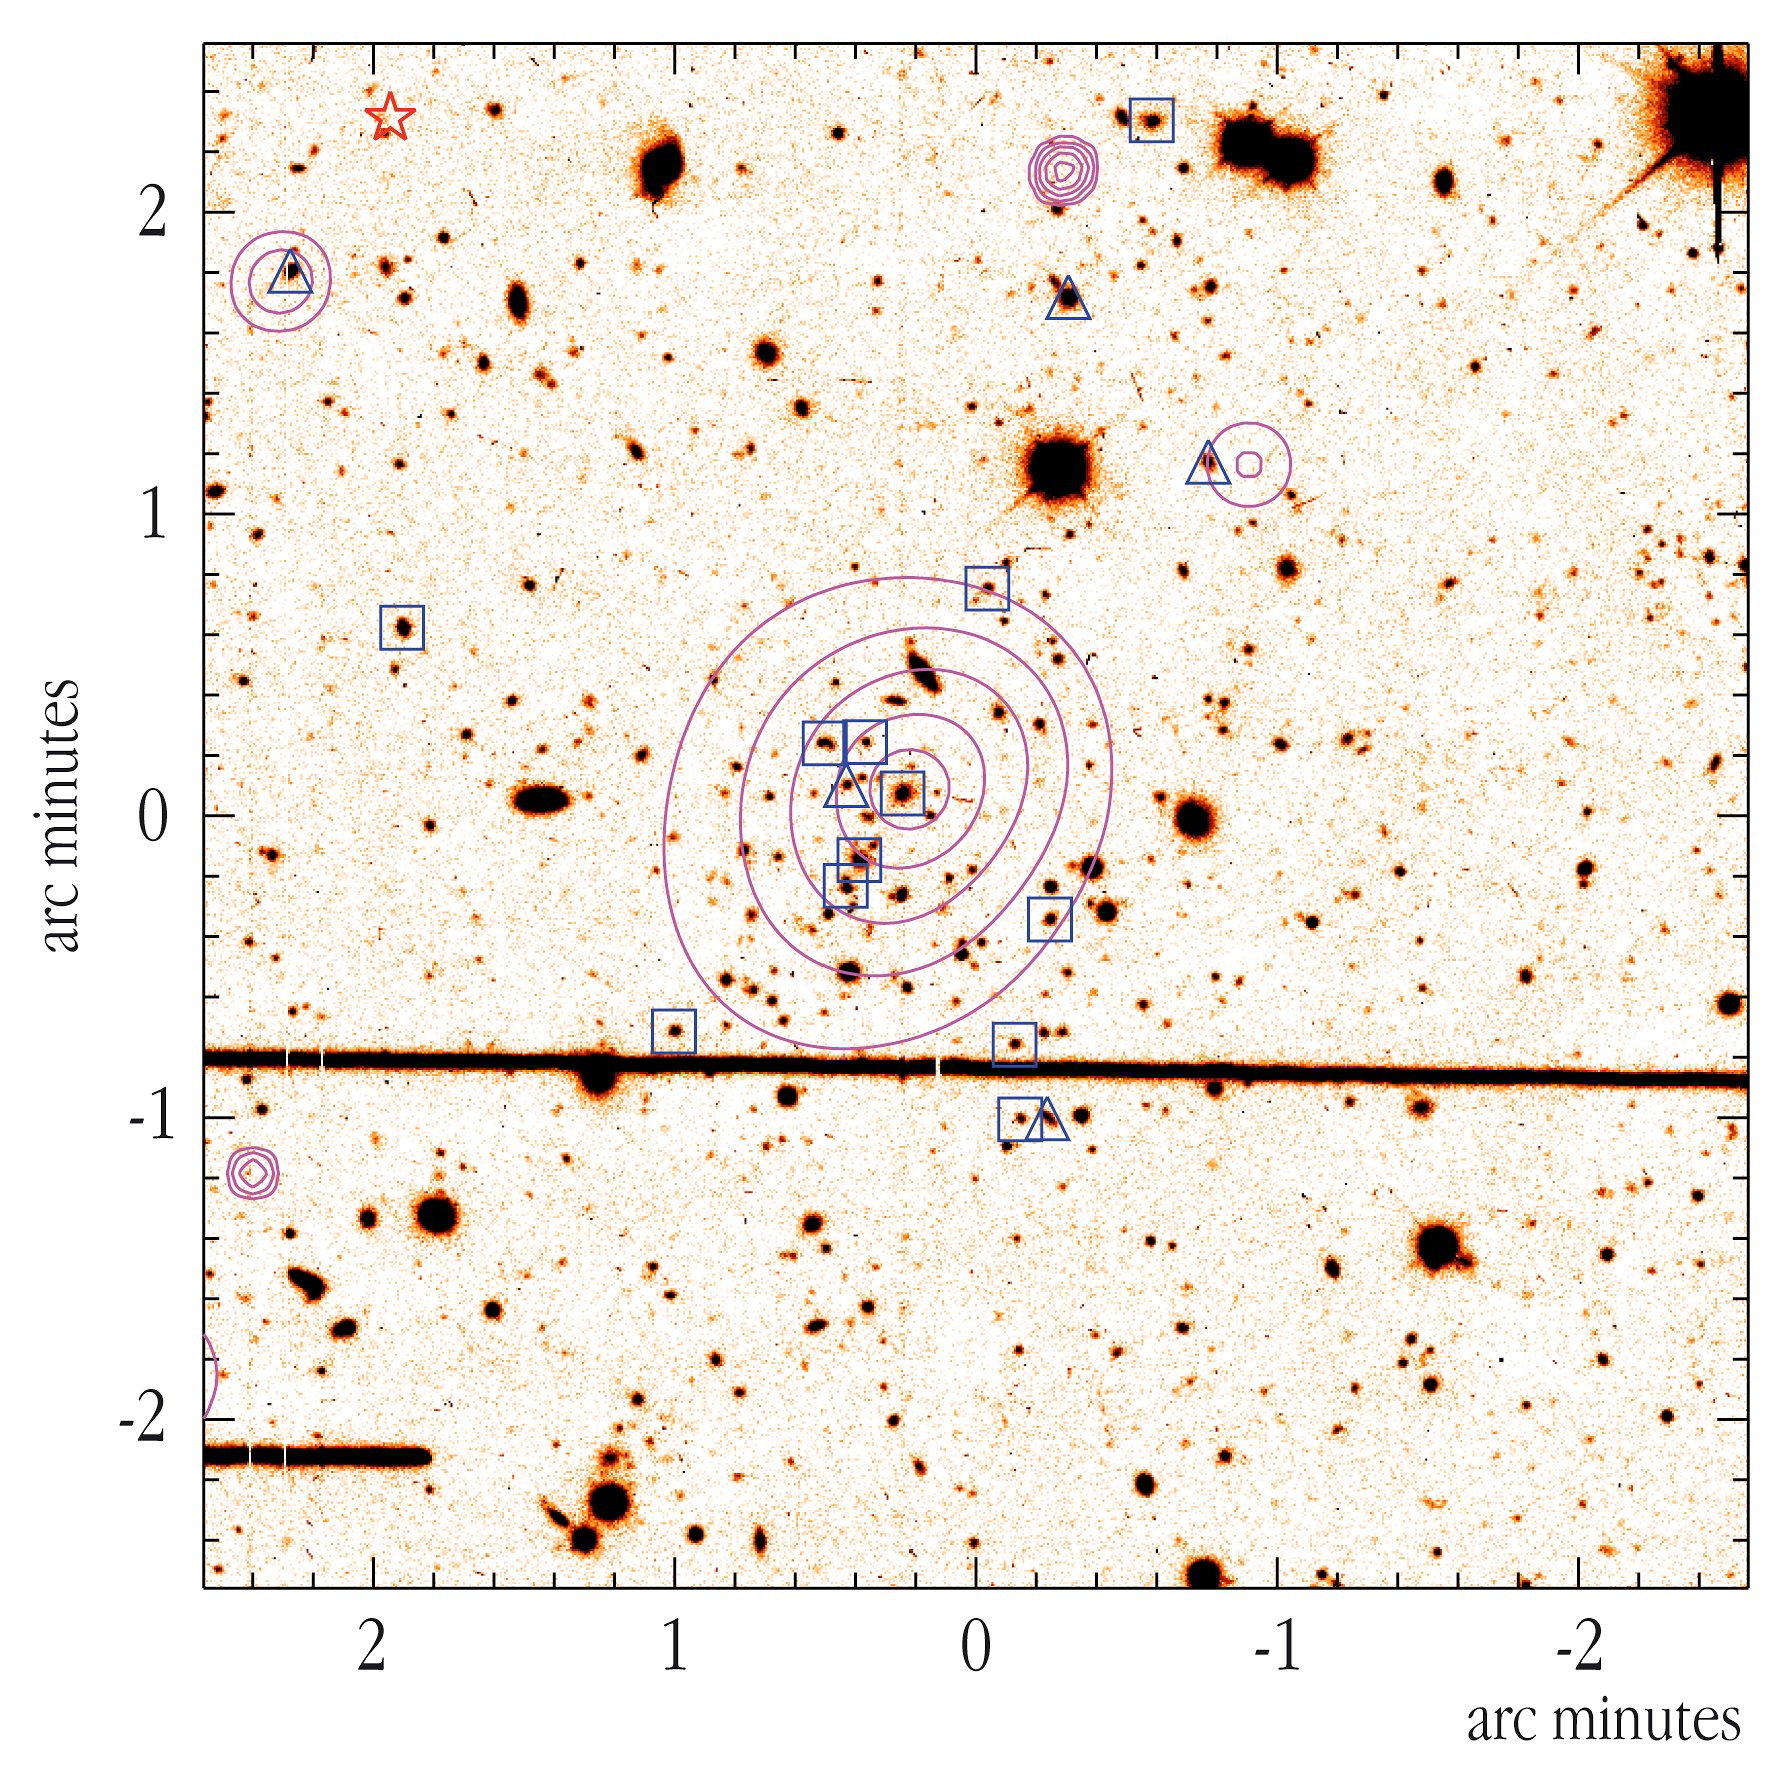

XMM-Newton contour map overlaid on a CFHT I-band image

XMM-Newton X-ray contour map of the probable extent of a cluster of galaxies superimposed upon the CFHT I-band image. A concentration of distant galaxies is conspicuous, thus confirming the X-ray detection. The symbols indicate the galaxies which have been subject to a subsequent spectroscopic measurement and found to be cluster members (triangles flag emission line galaxies). Following the X-ray discovery and the optical cluster identification, galaxies in the cluster field have been spectroscopically observed at the ESO VLT using the FORS2 instrument in order to determine the cluster redshift. Using two masks, each of them observed during one hour, allowing to take the spectra of 16 emission-line galaxies at a time, the cluster was found to have a redshift of 0.84, corresponding to a distance of 8,000 million light-years, and a velocity dispersion of 750 km/s.

Credit: ESO